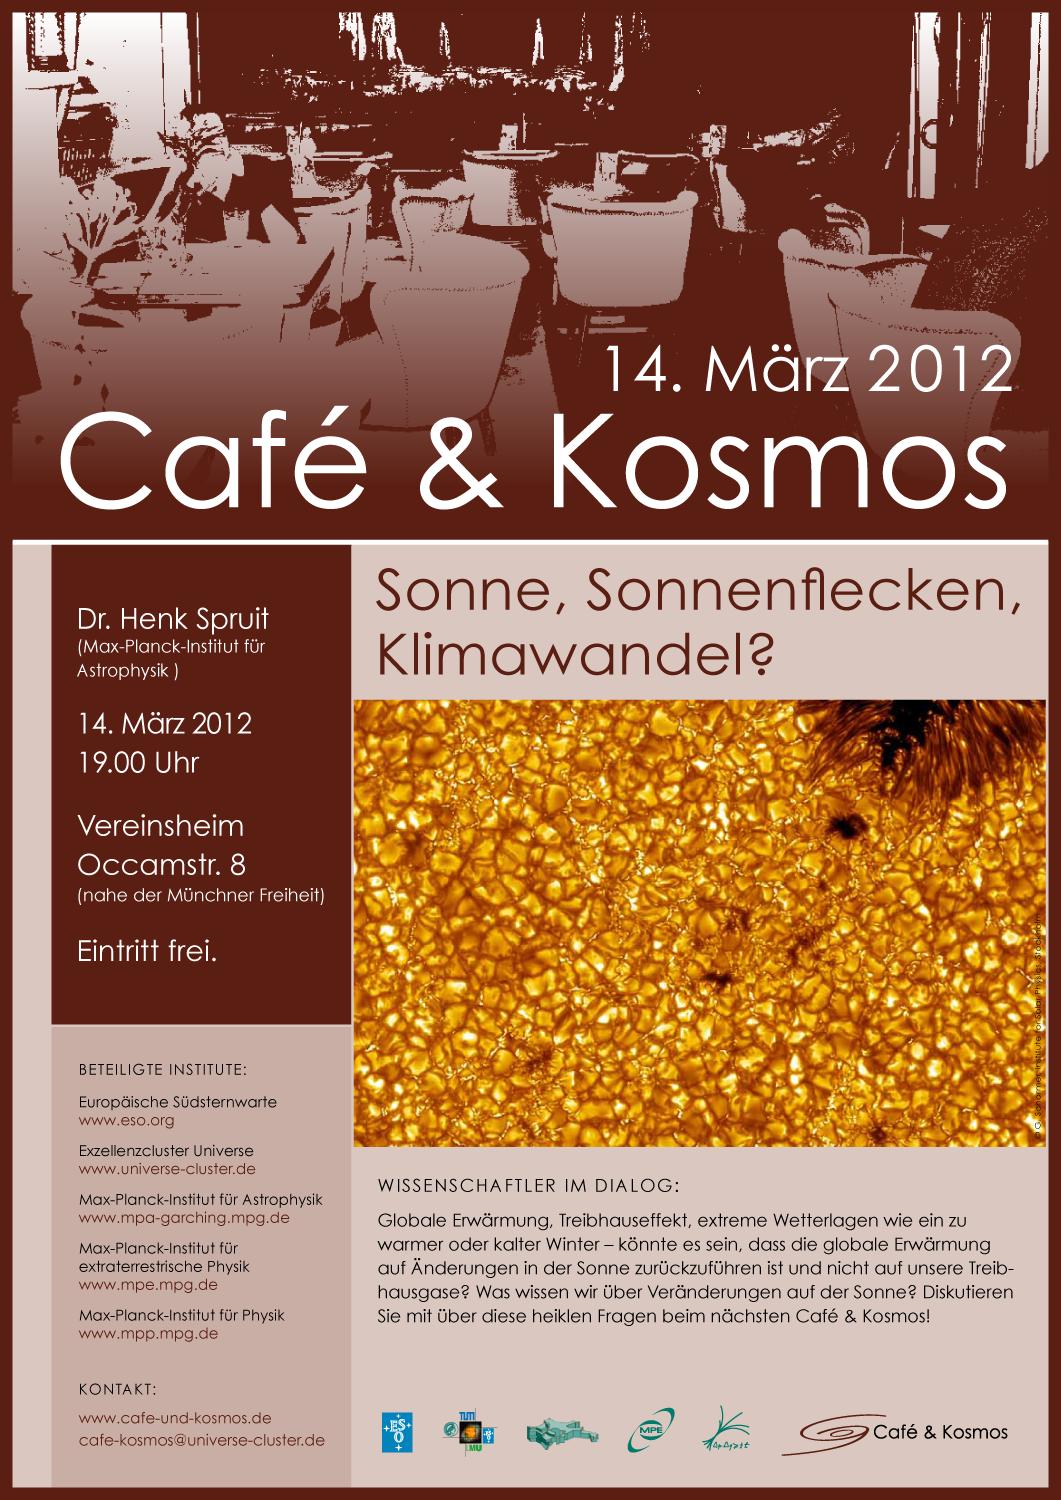

Poster of Café & Kosmos 14 March 2012

For more information about this event, visit: http://www.eso.org/public/events/special-evt/cafe-and-kosmos.html

Credit: Café & Kosmos